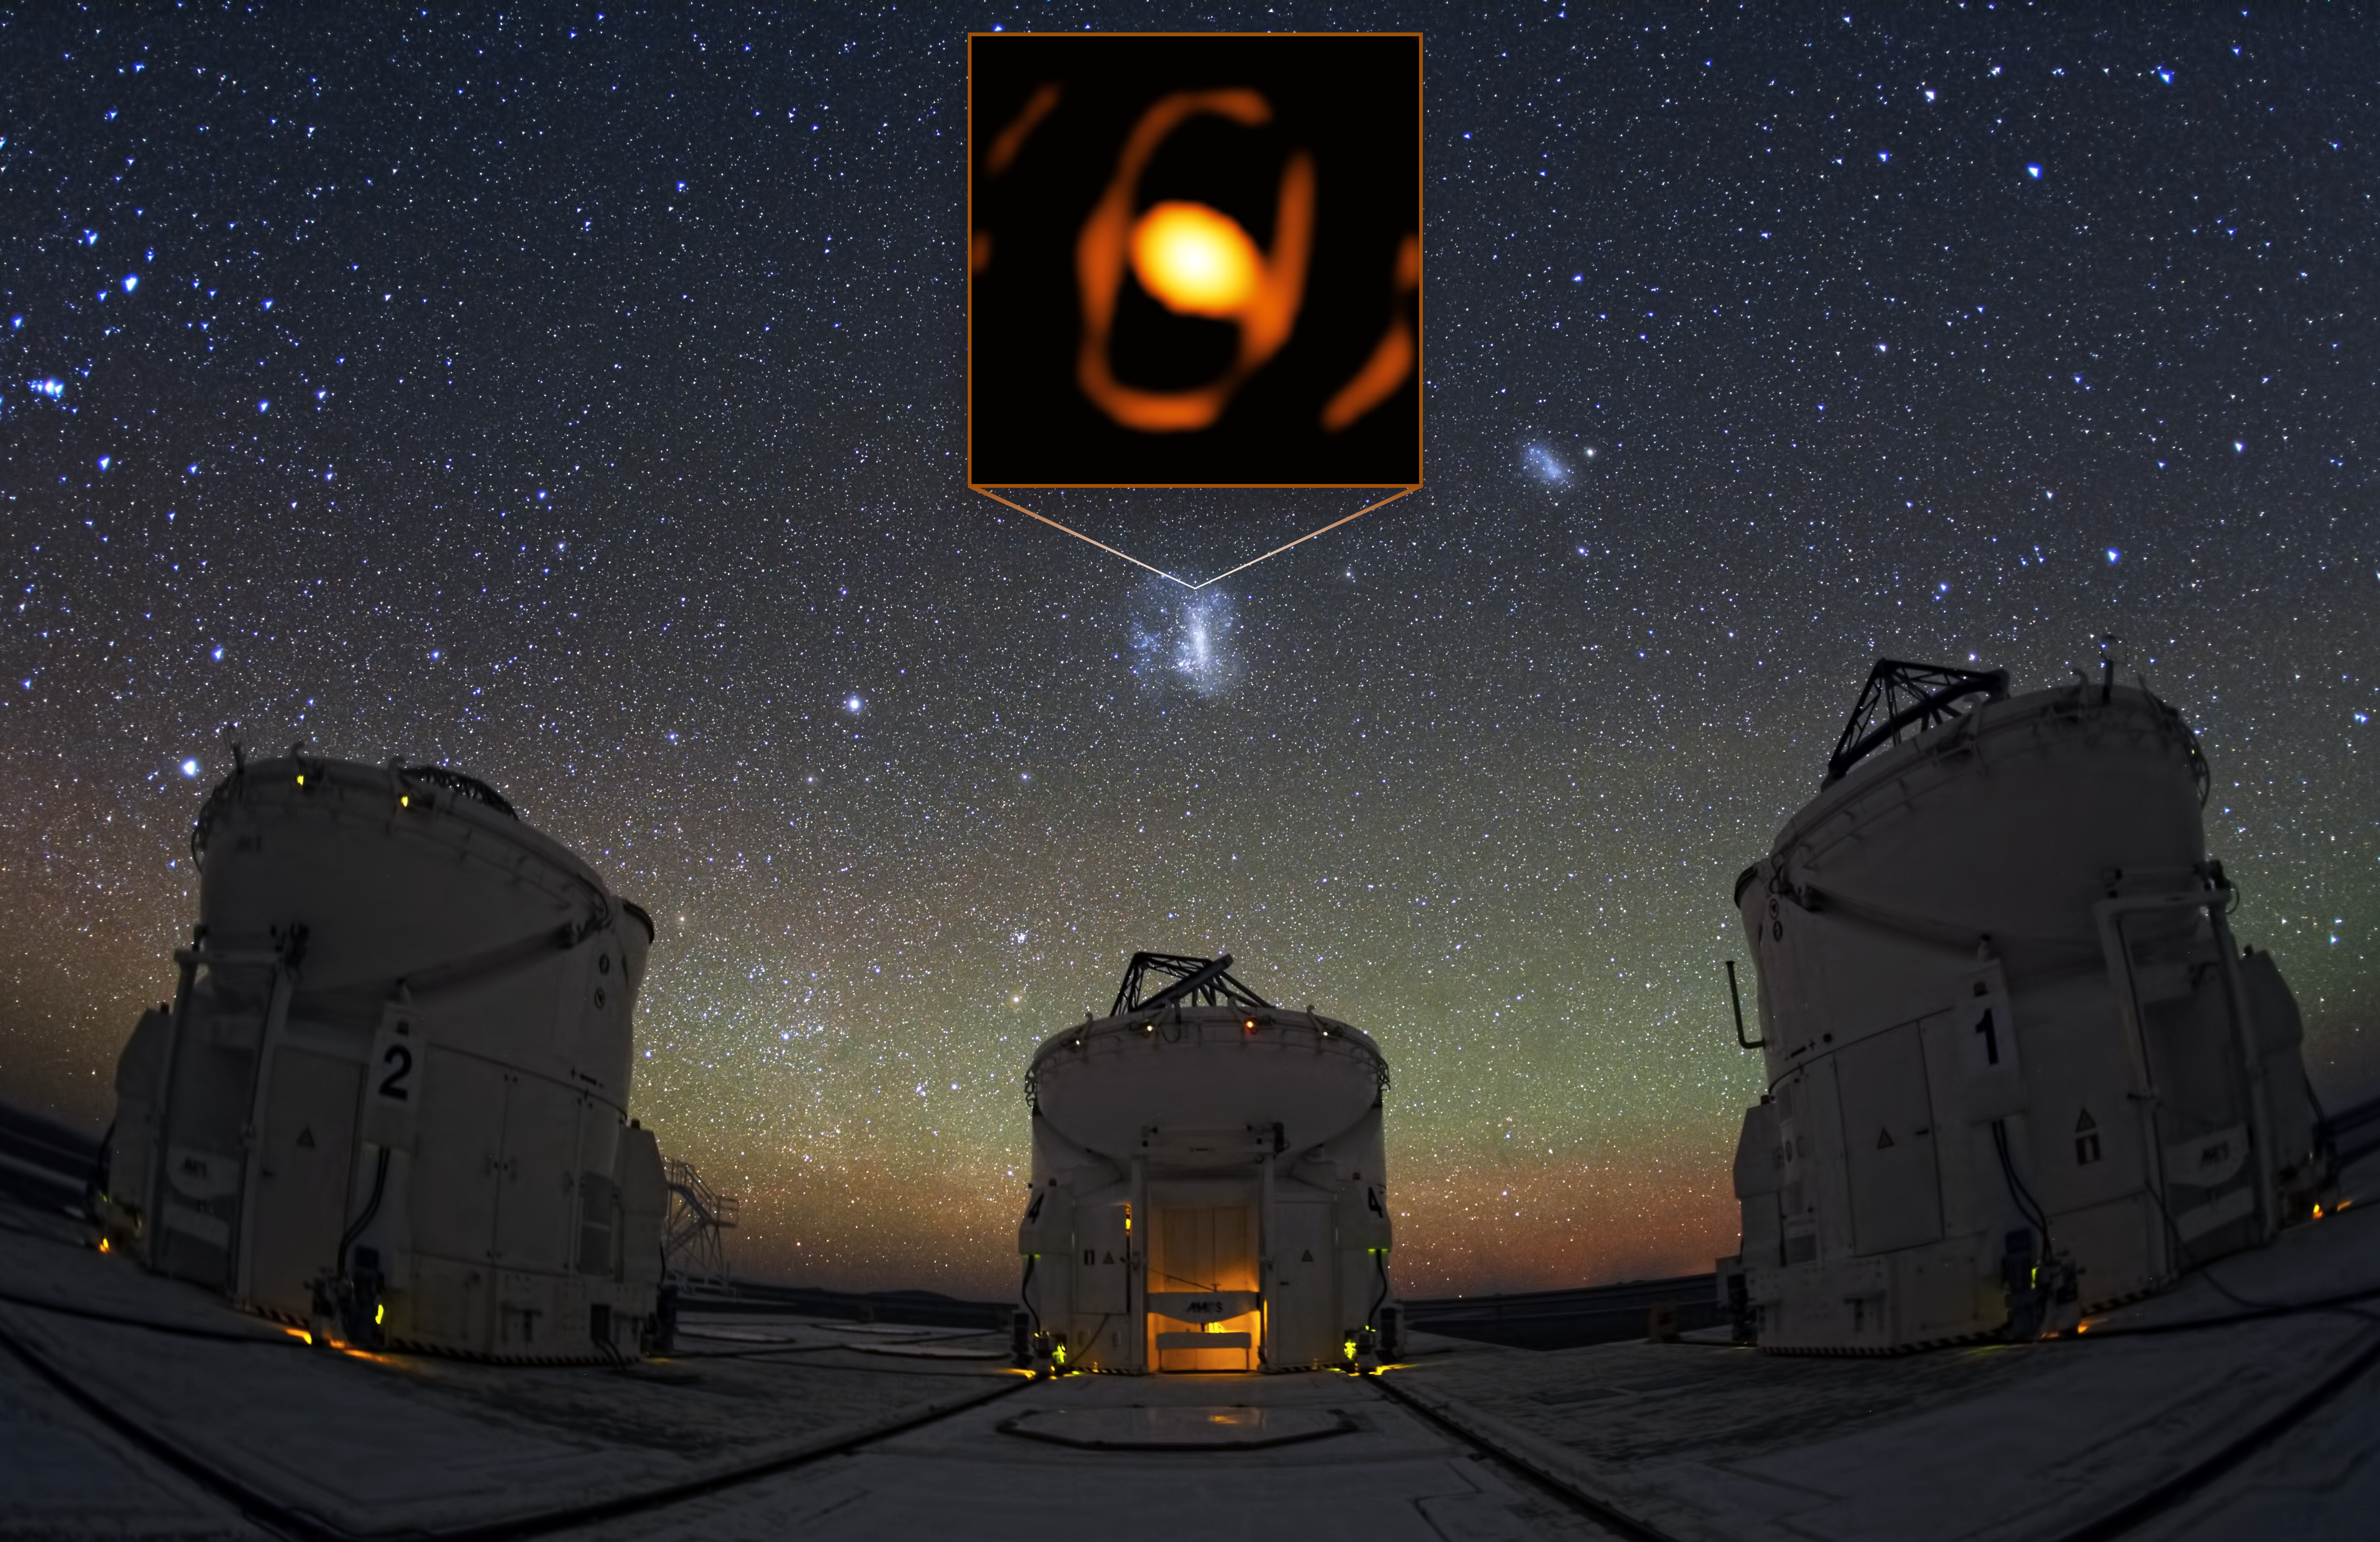

Location of the star WOH G64 in the Large Magellanic Cloud

The Large Magellanic Cloud is a satellite galaxy to the Milky Way, located 160 000 light-years away from us. Despite the staggering distance, the GRAVITY instrument of the European Southern Observatory’s Very Large Telescope Interferometer (ESO’s VLTI), managed to take a closed-up picture of the giant star WOH G64. This image shows the location of the star within the Large Magellanic Cloud, with with some of the VLTI’s Auxiliary Telescopes in the foreground.

Credit: ESO/K. Ohnaka et al./Y. Beletsky (LCO)